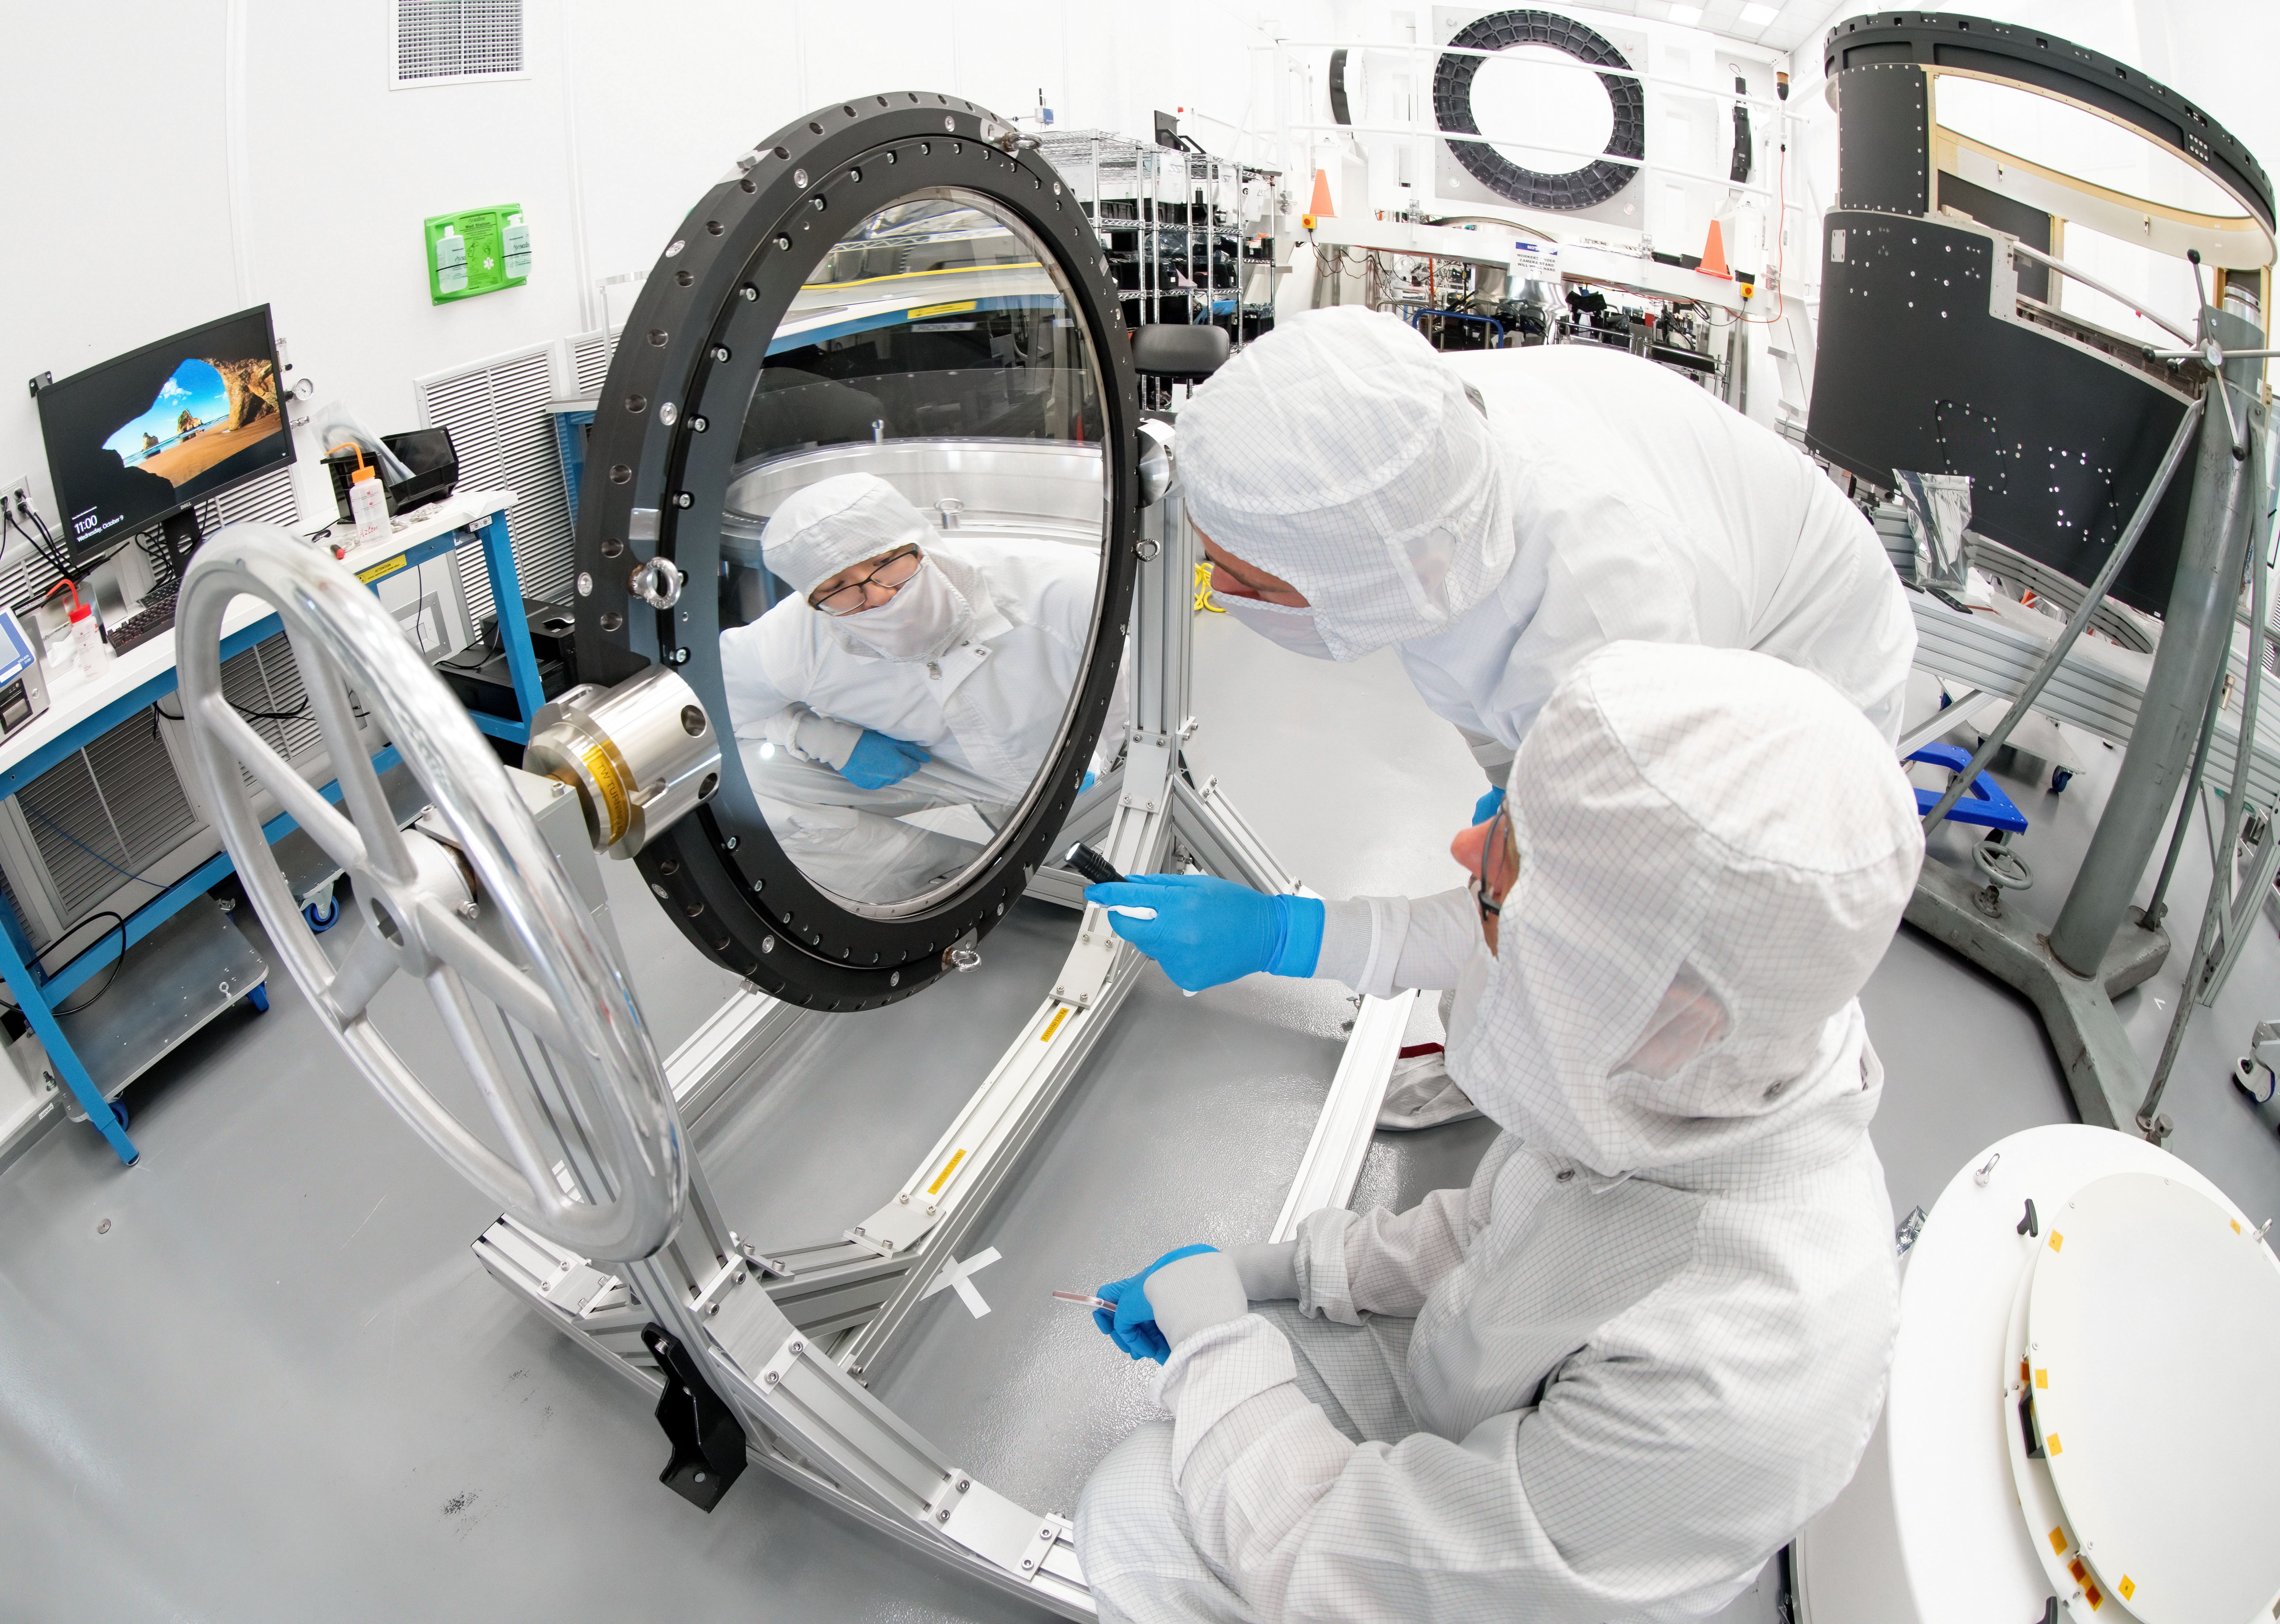

LSST Lens Inspection

Arrival and inspection of the L3 lens of the LSST Camera at a clean room at SLAC. Although smaller than the other two lenses that will go into the camera body, it’s still over 3 feet in diameter and weighs a whopping 200 pounds. L3 will be closest to the 3,200-megapixel camera’s focal plane. It’ll be the final optical element correcting images captured by the imaging sensors, as well as the barrier for the vacuum inside the cryostat that cools imaging sensors to minus 150 degrees Fahrenheit. Work on the lenses has been managed by Lawrence Livermore National Laboratory.

Credit: Jacqueline Orrell/SLAC National Accelerator Laboratory